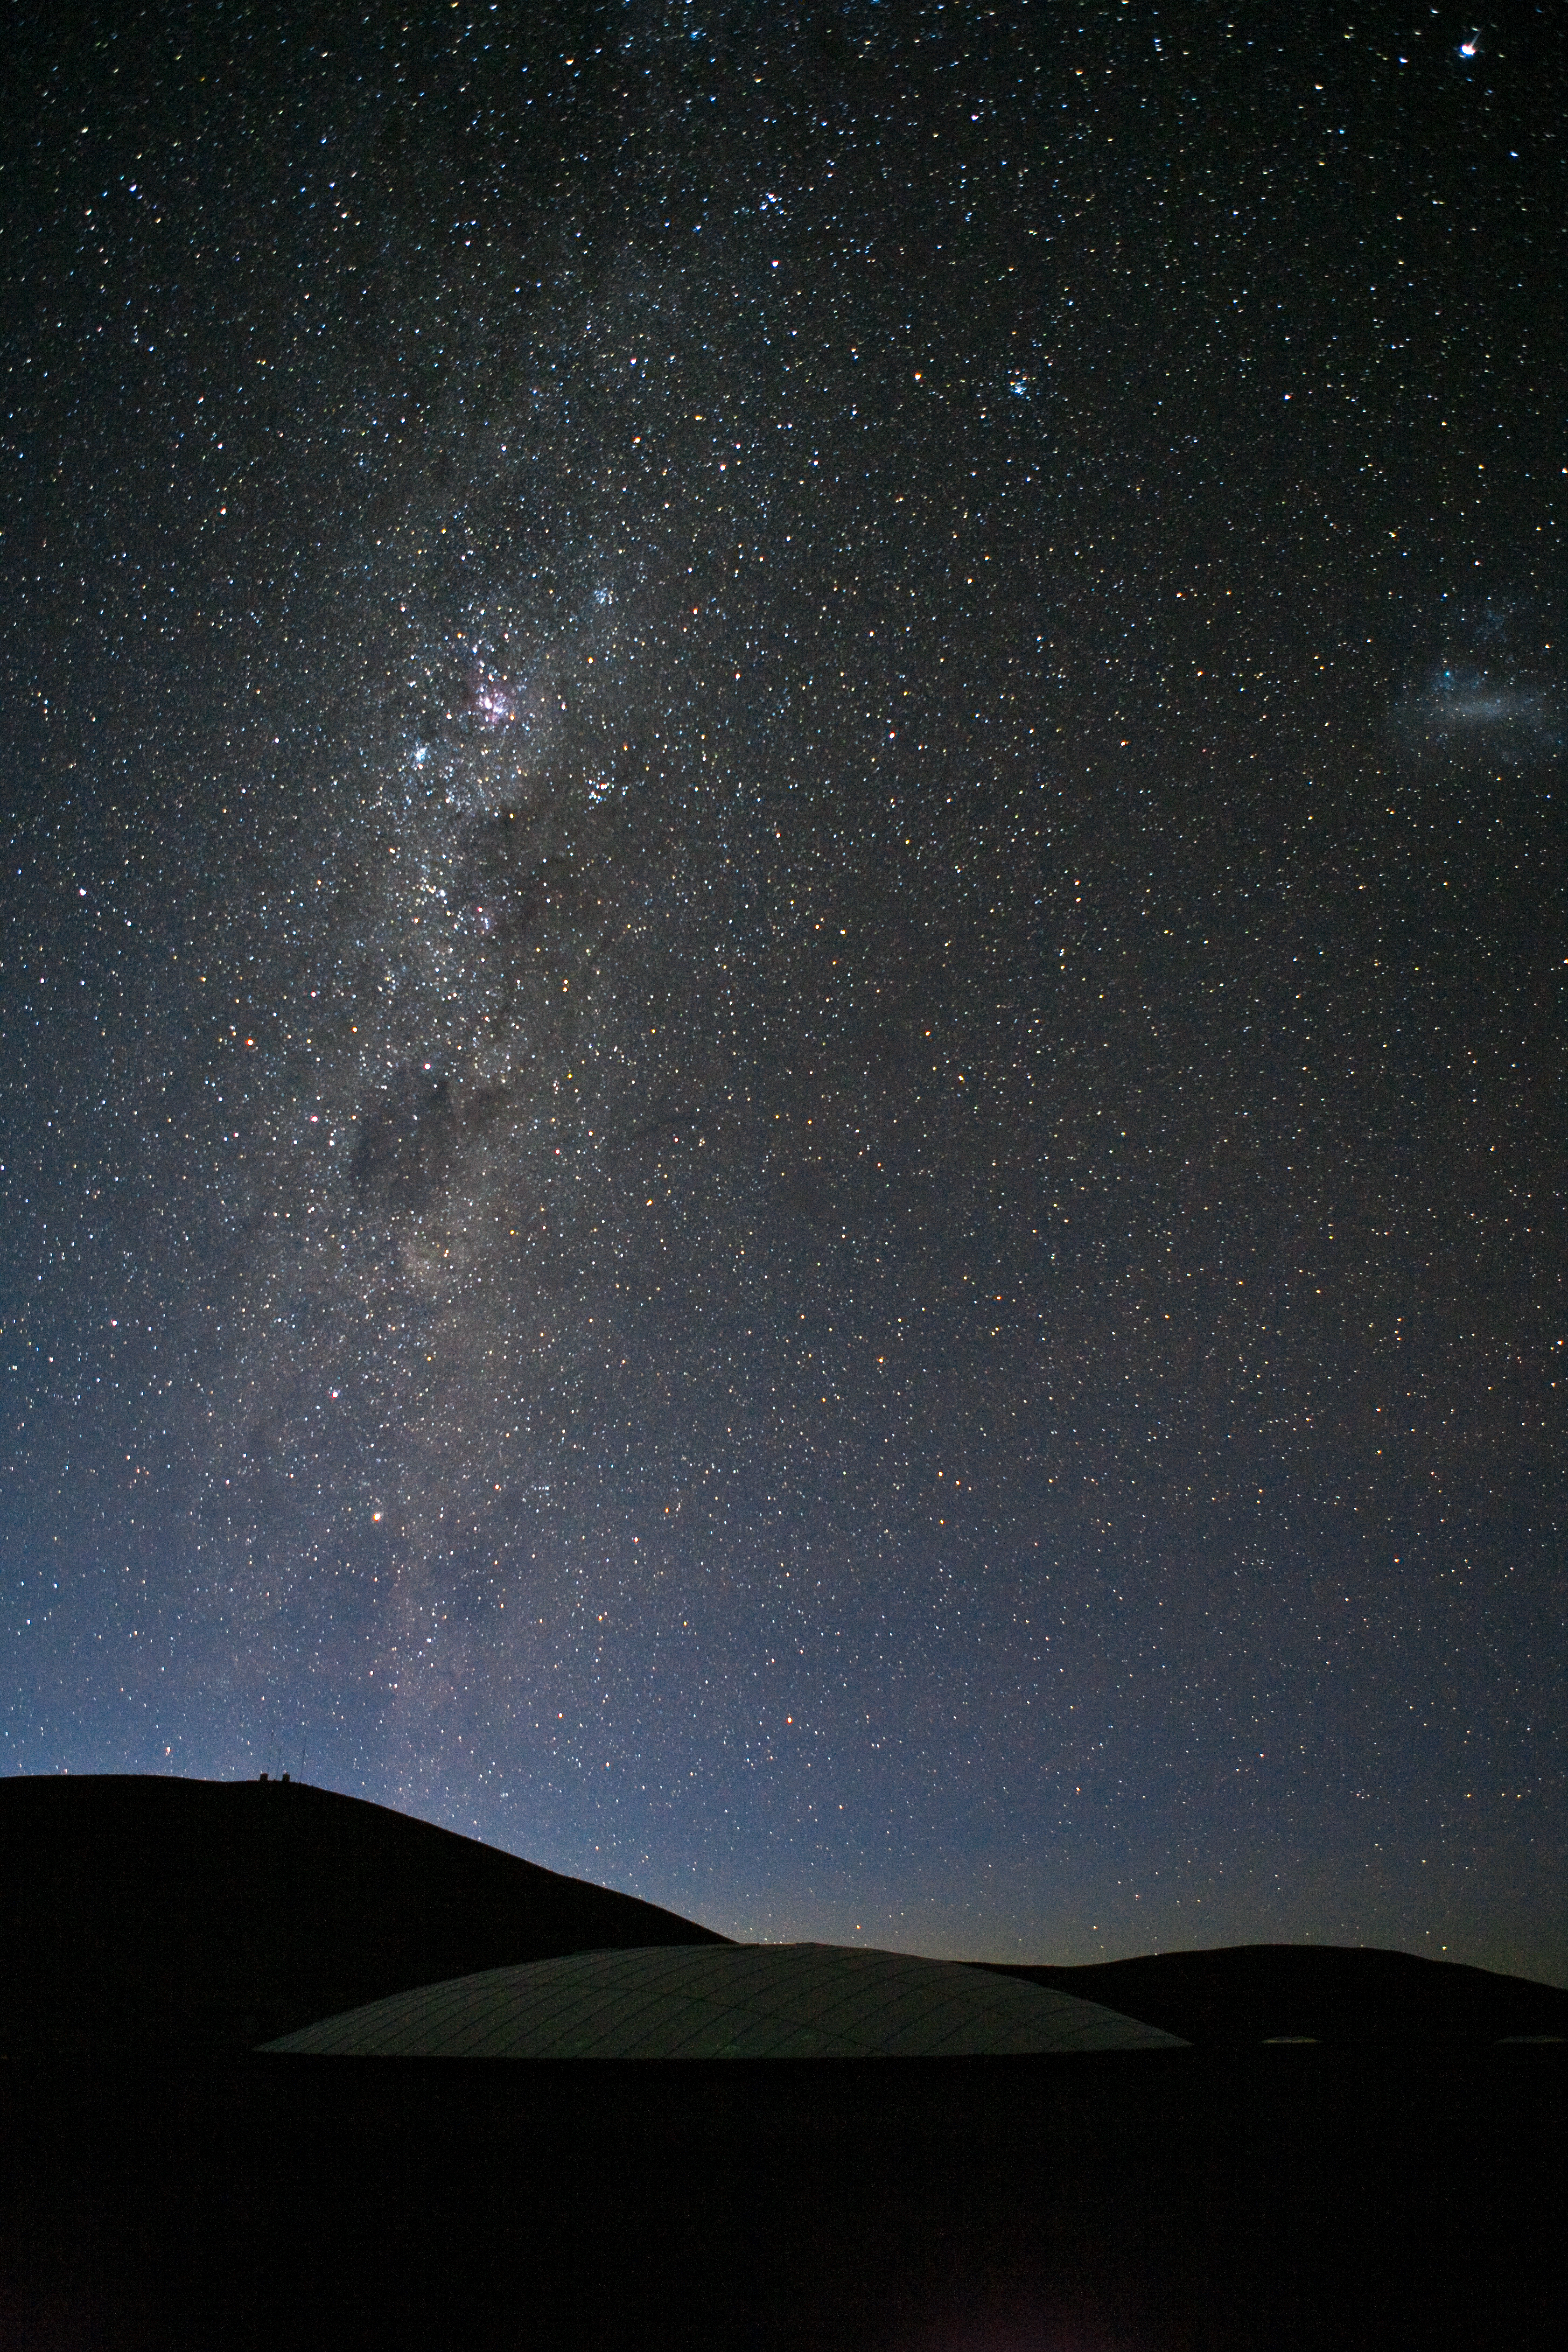

Night at Paranal Observatory

Looking south from the Paranal Residencia, when the very first light of dawn starts to appear on the horizon. On the left side of the picture is the Milky Way, where the Coal Sack dark nebula and the reddish Carina Nebula are clearly distinguishable. Towards the right edge, the Large Magellanic Cloud is also visible. The white 35-metre dome of the Paranal Residencia is at the bottom of the picture, the only visible feature of this almost completely hidden building. The Residencia is light-insulated, in order to avoid any escape of artificial light during night hours. The dome is covered by an umbrella-shaped blackout curtain which automatically closes at sunset and opens at sunrise.

Credit: ESO